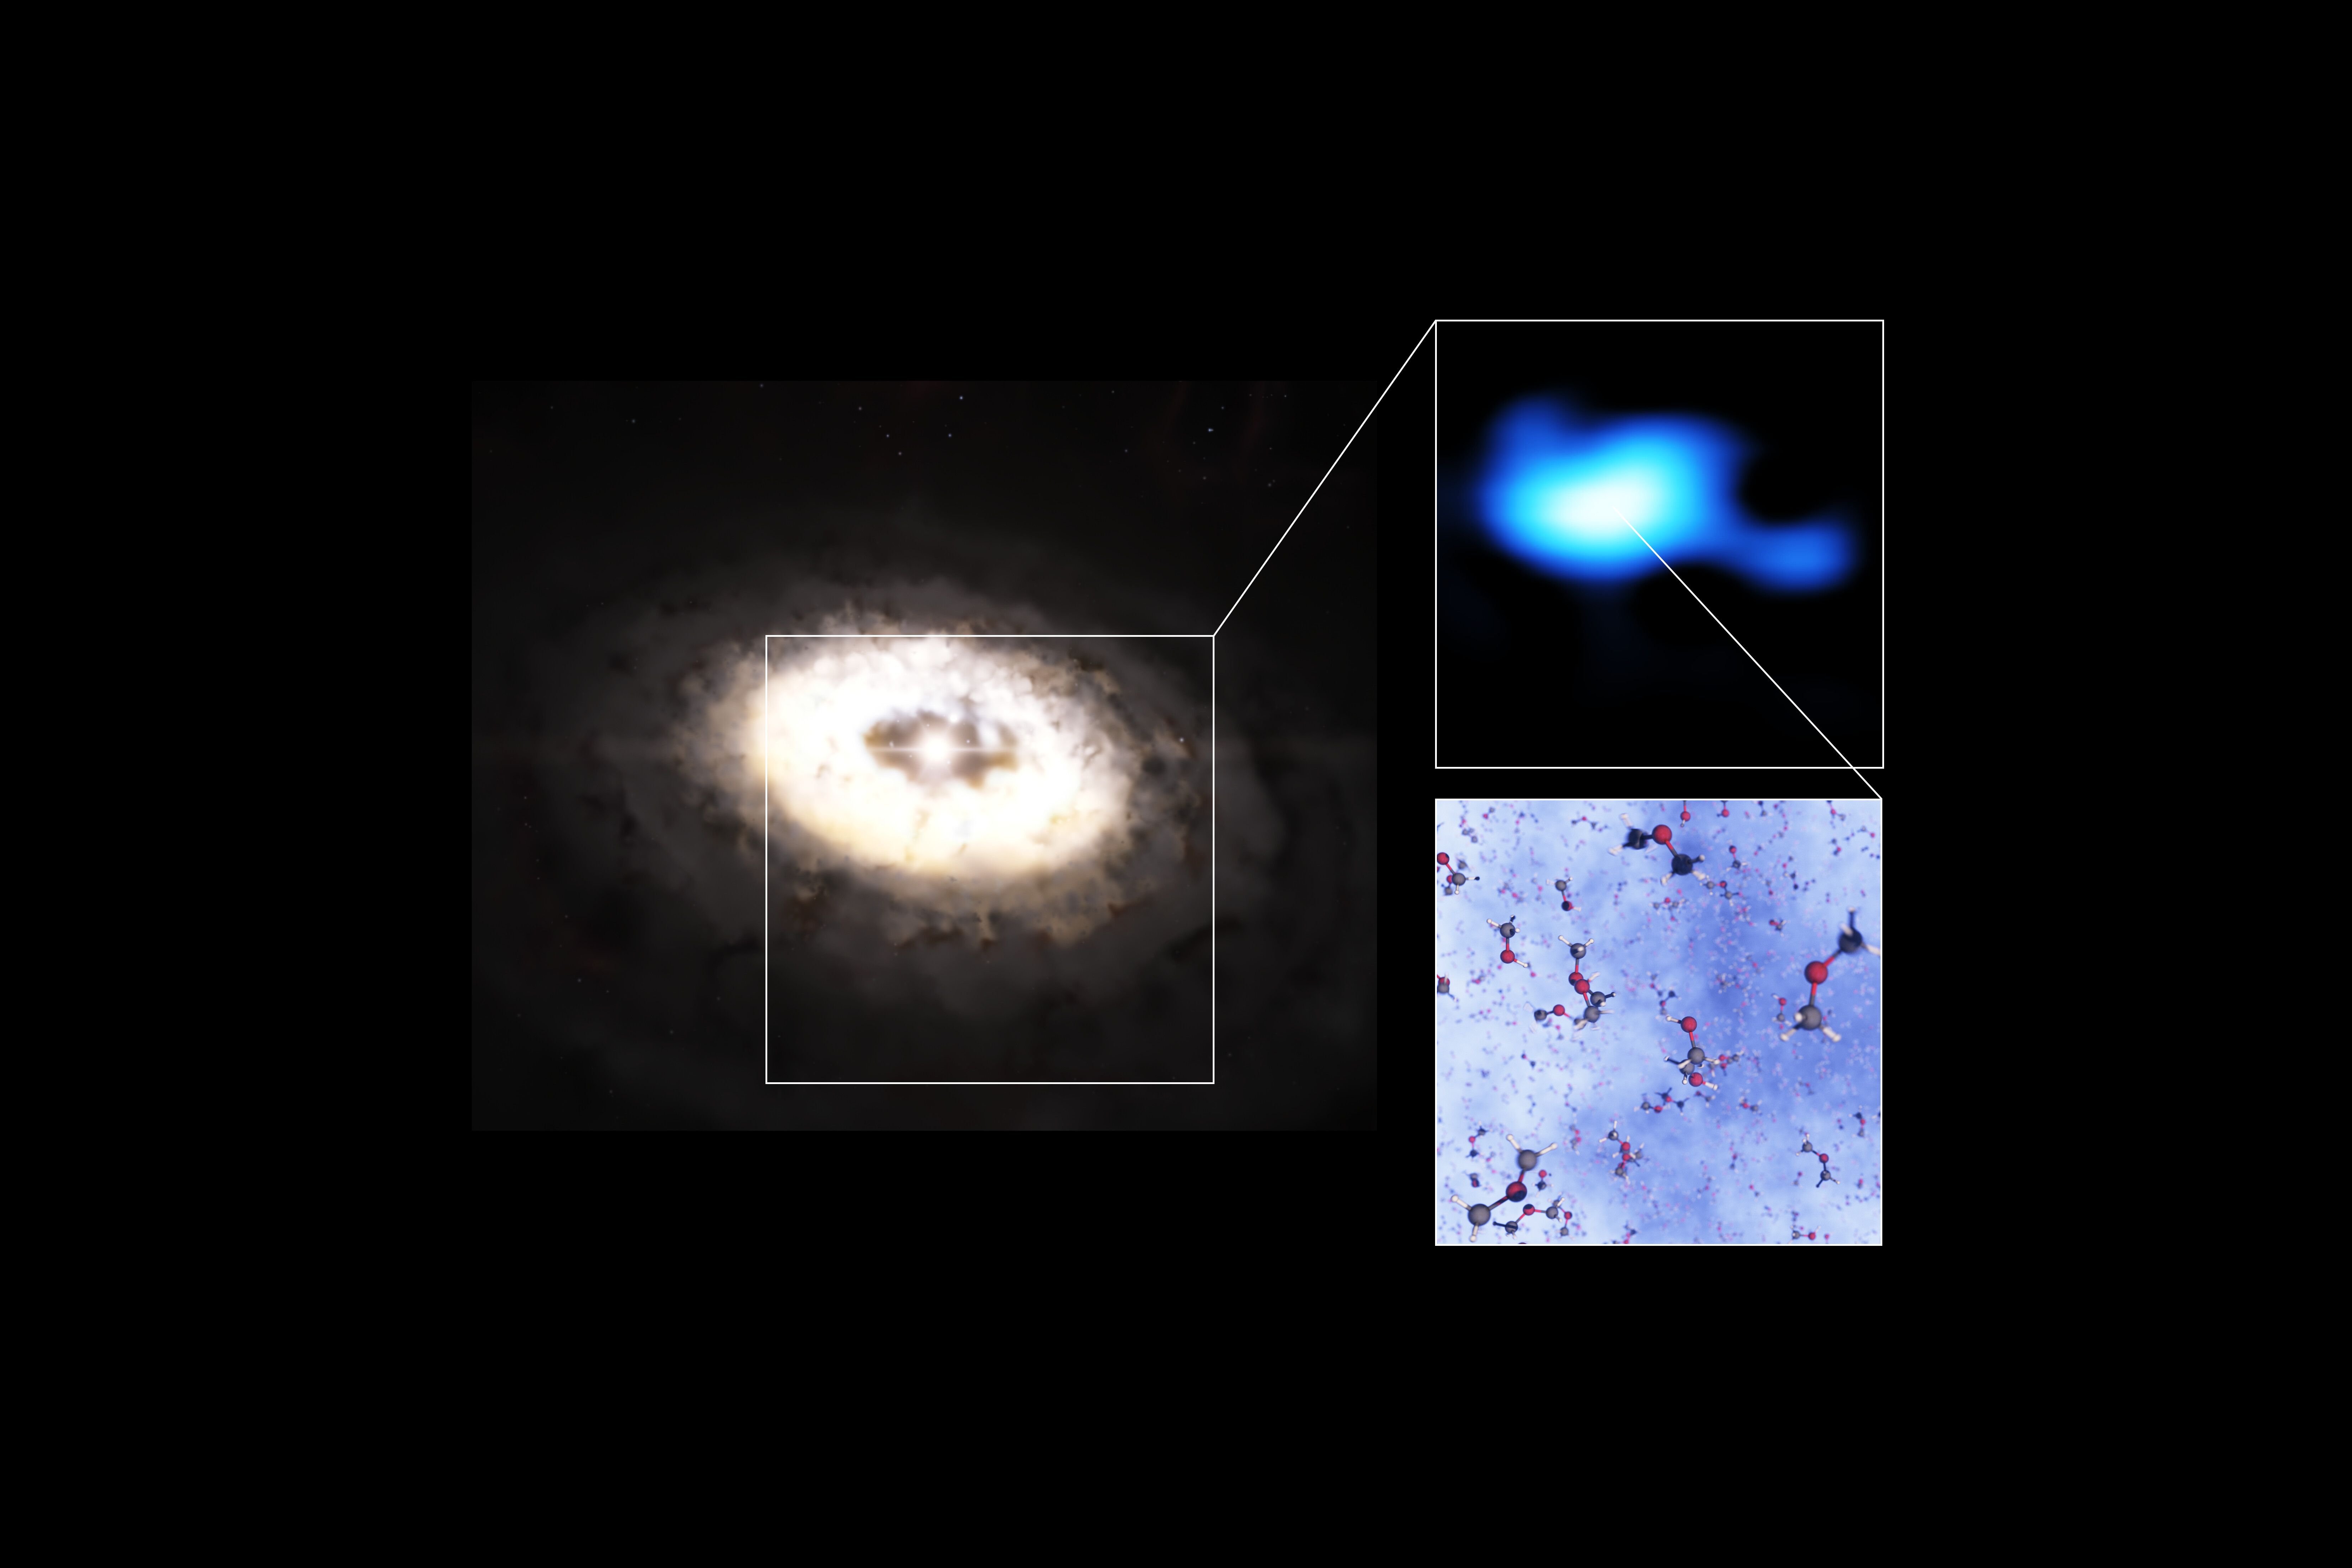

Dimethyl ether spotted in disc around IRS 48 star

This composite image features an artistic impression of the planet-forming disc around the IRS 48 star, also known as Oph-IRS 48. The disc contains a cashew-nut-shaped region in its southern part, which traps millimetre-sized dust grains that can come together and grow into kilometre-sized objects like comets, asteroids and potentially even planets. Recent observations with the Atacama Large Millimeter/submillimeter Array (ALMA) spotted several complex organic molecules in this region, including dimethyl ether, the largest molecule found in a planet-forming disc to date. The emission signaling the presence of this molecule (real observations shown in blue) is clearly stronger in the disc’s dust trap. A model of the molecule is also shown in this composite.

Credit: ESO/L. Calçada, ALMA (ESO/NAOJ/NRAO)/A. Pohl, van der Marel et al., Brunken et al